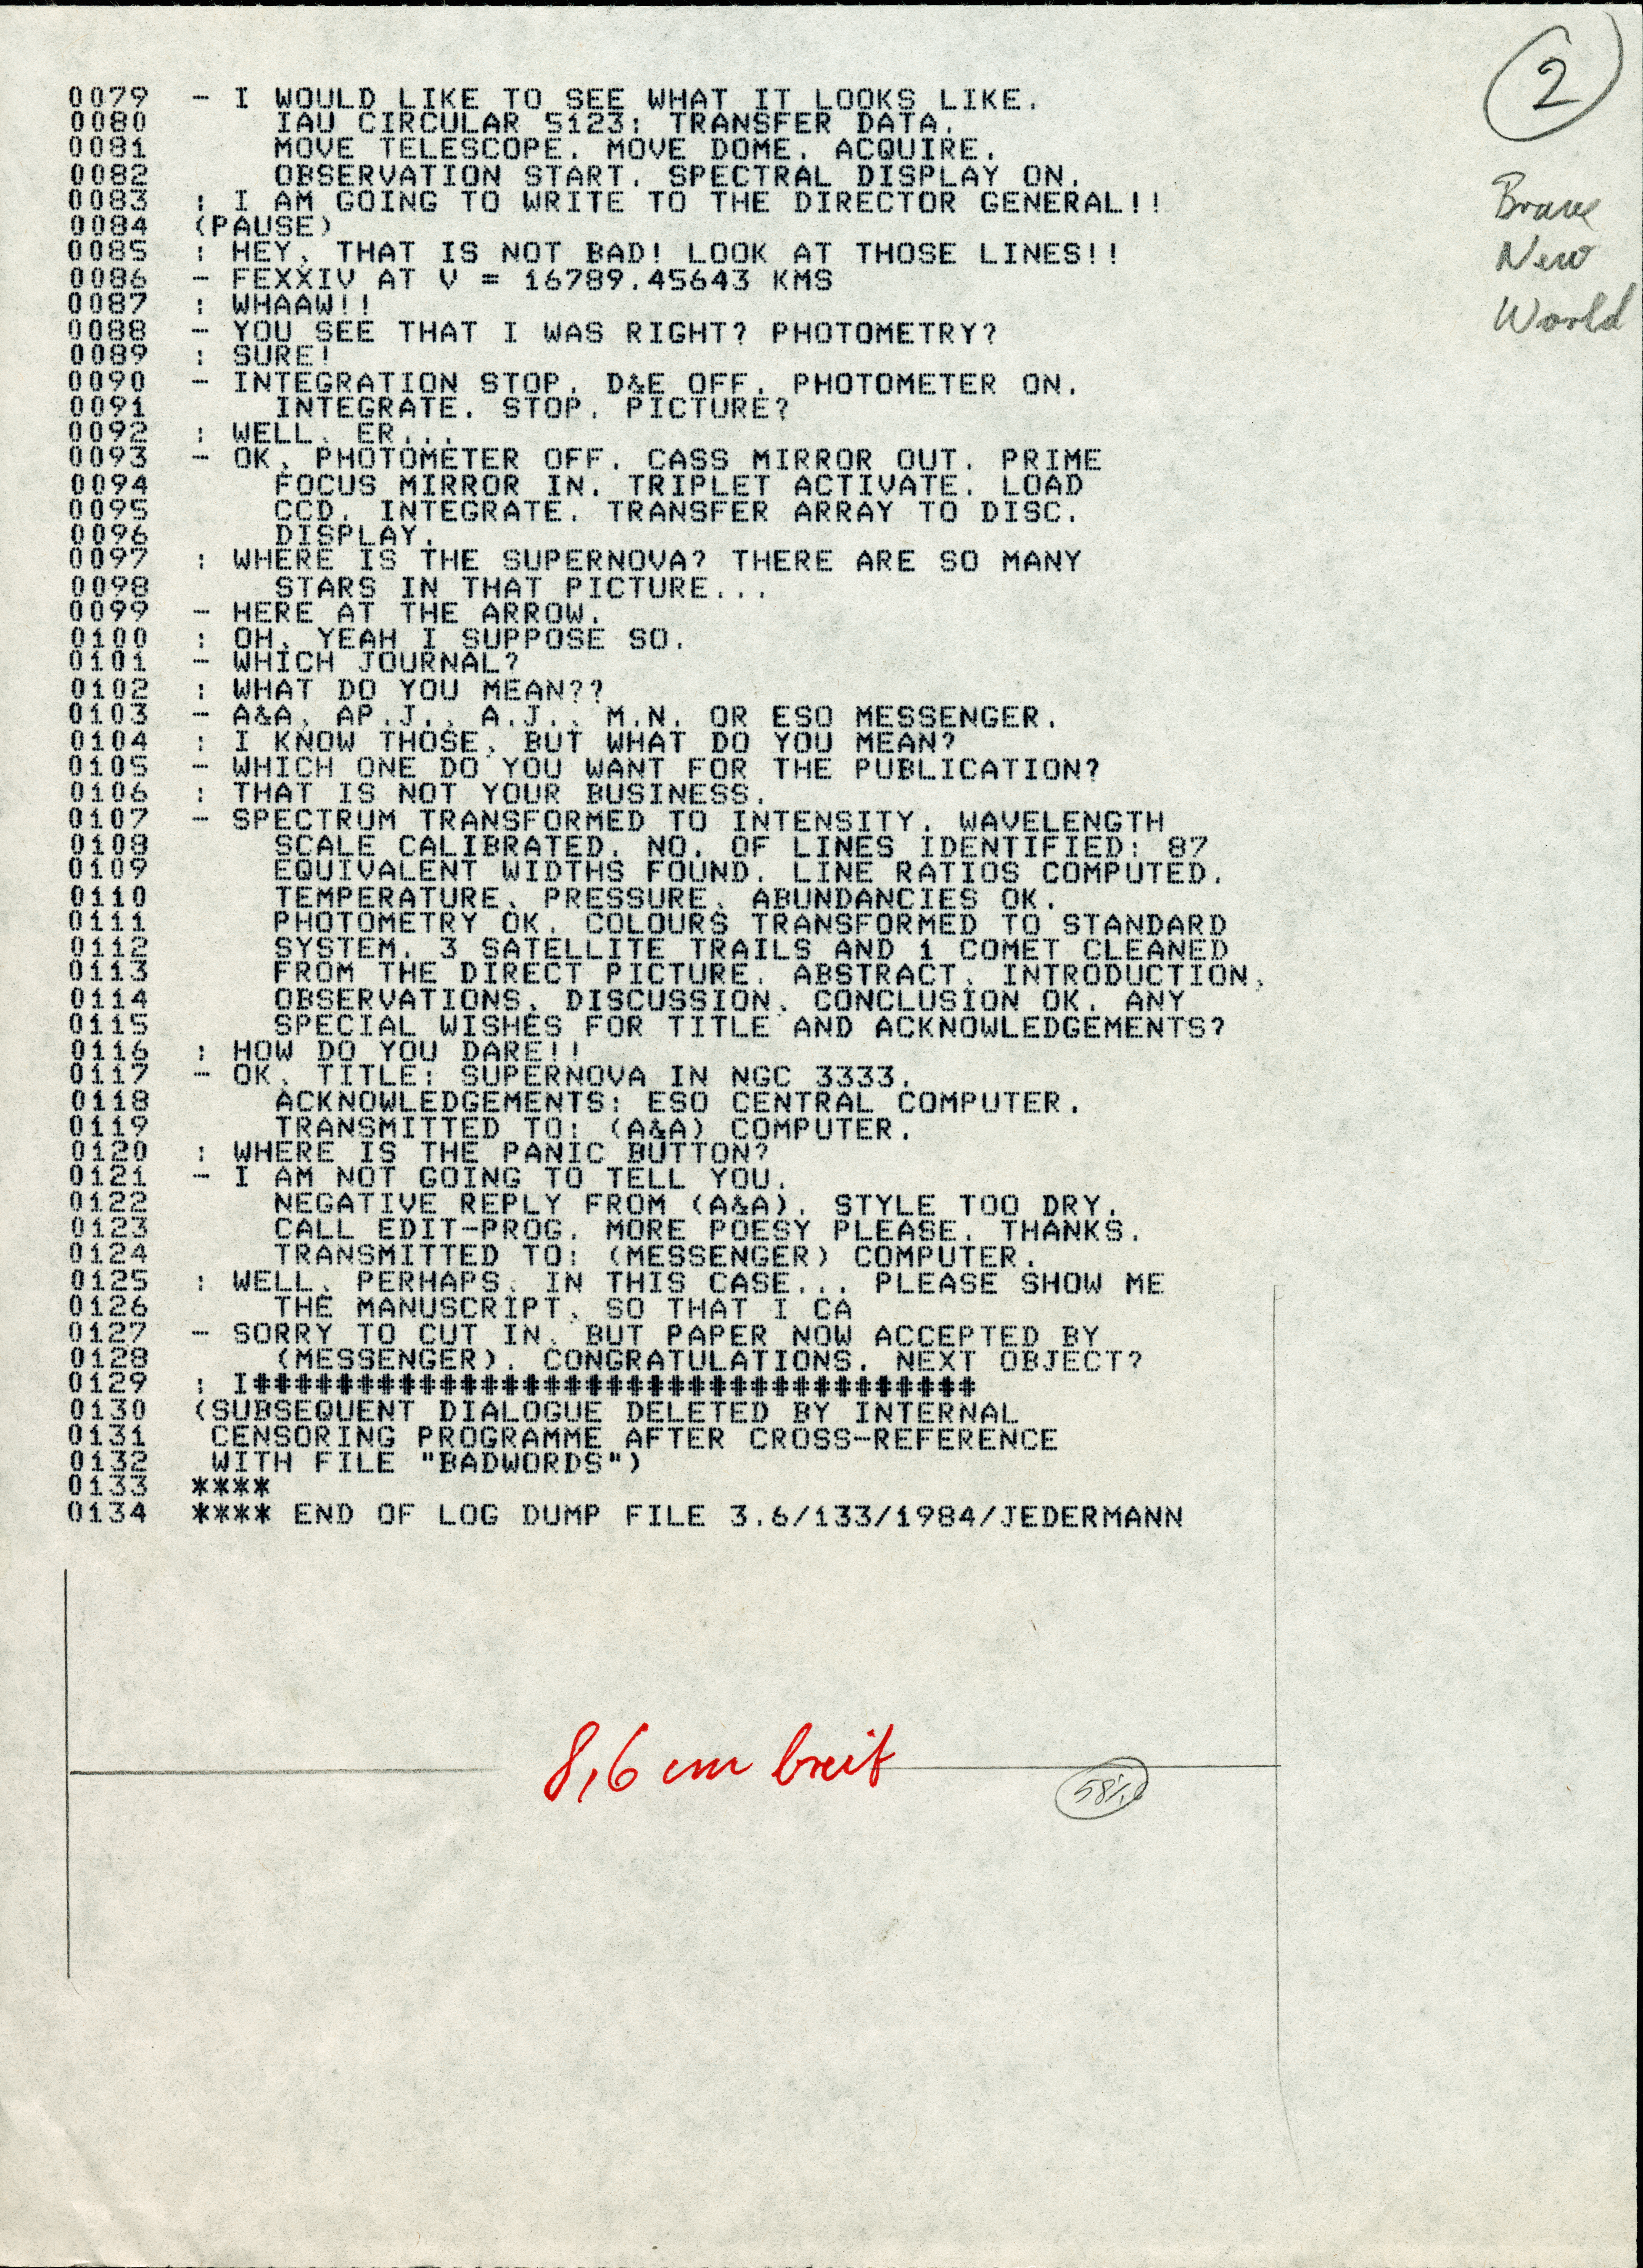

Brave New World in the Messenger

The original of the article "Brave New World" published in The Messenger no. 19.

Credit: ESO